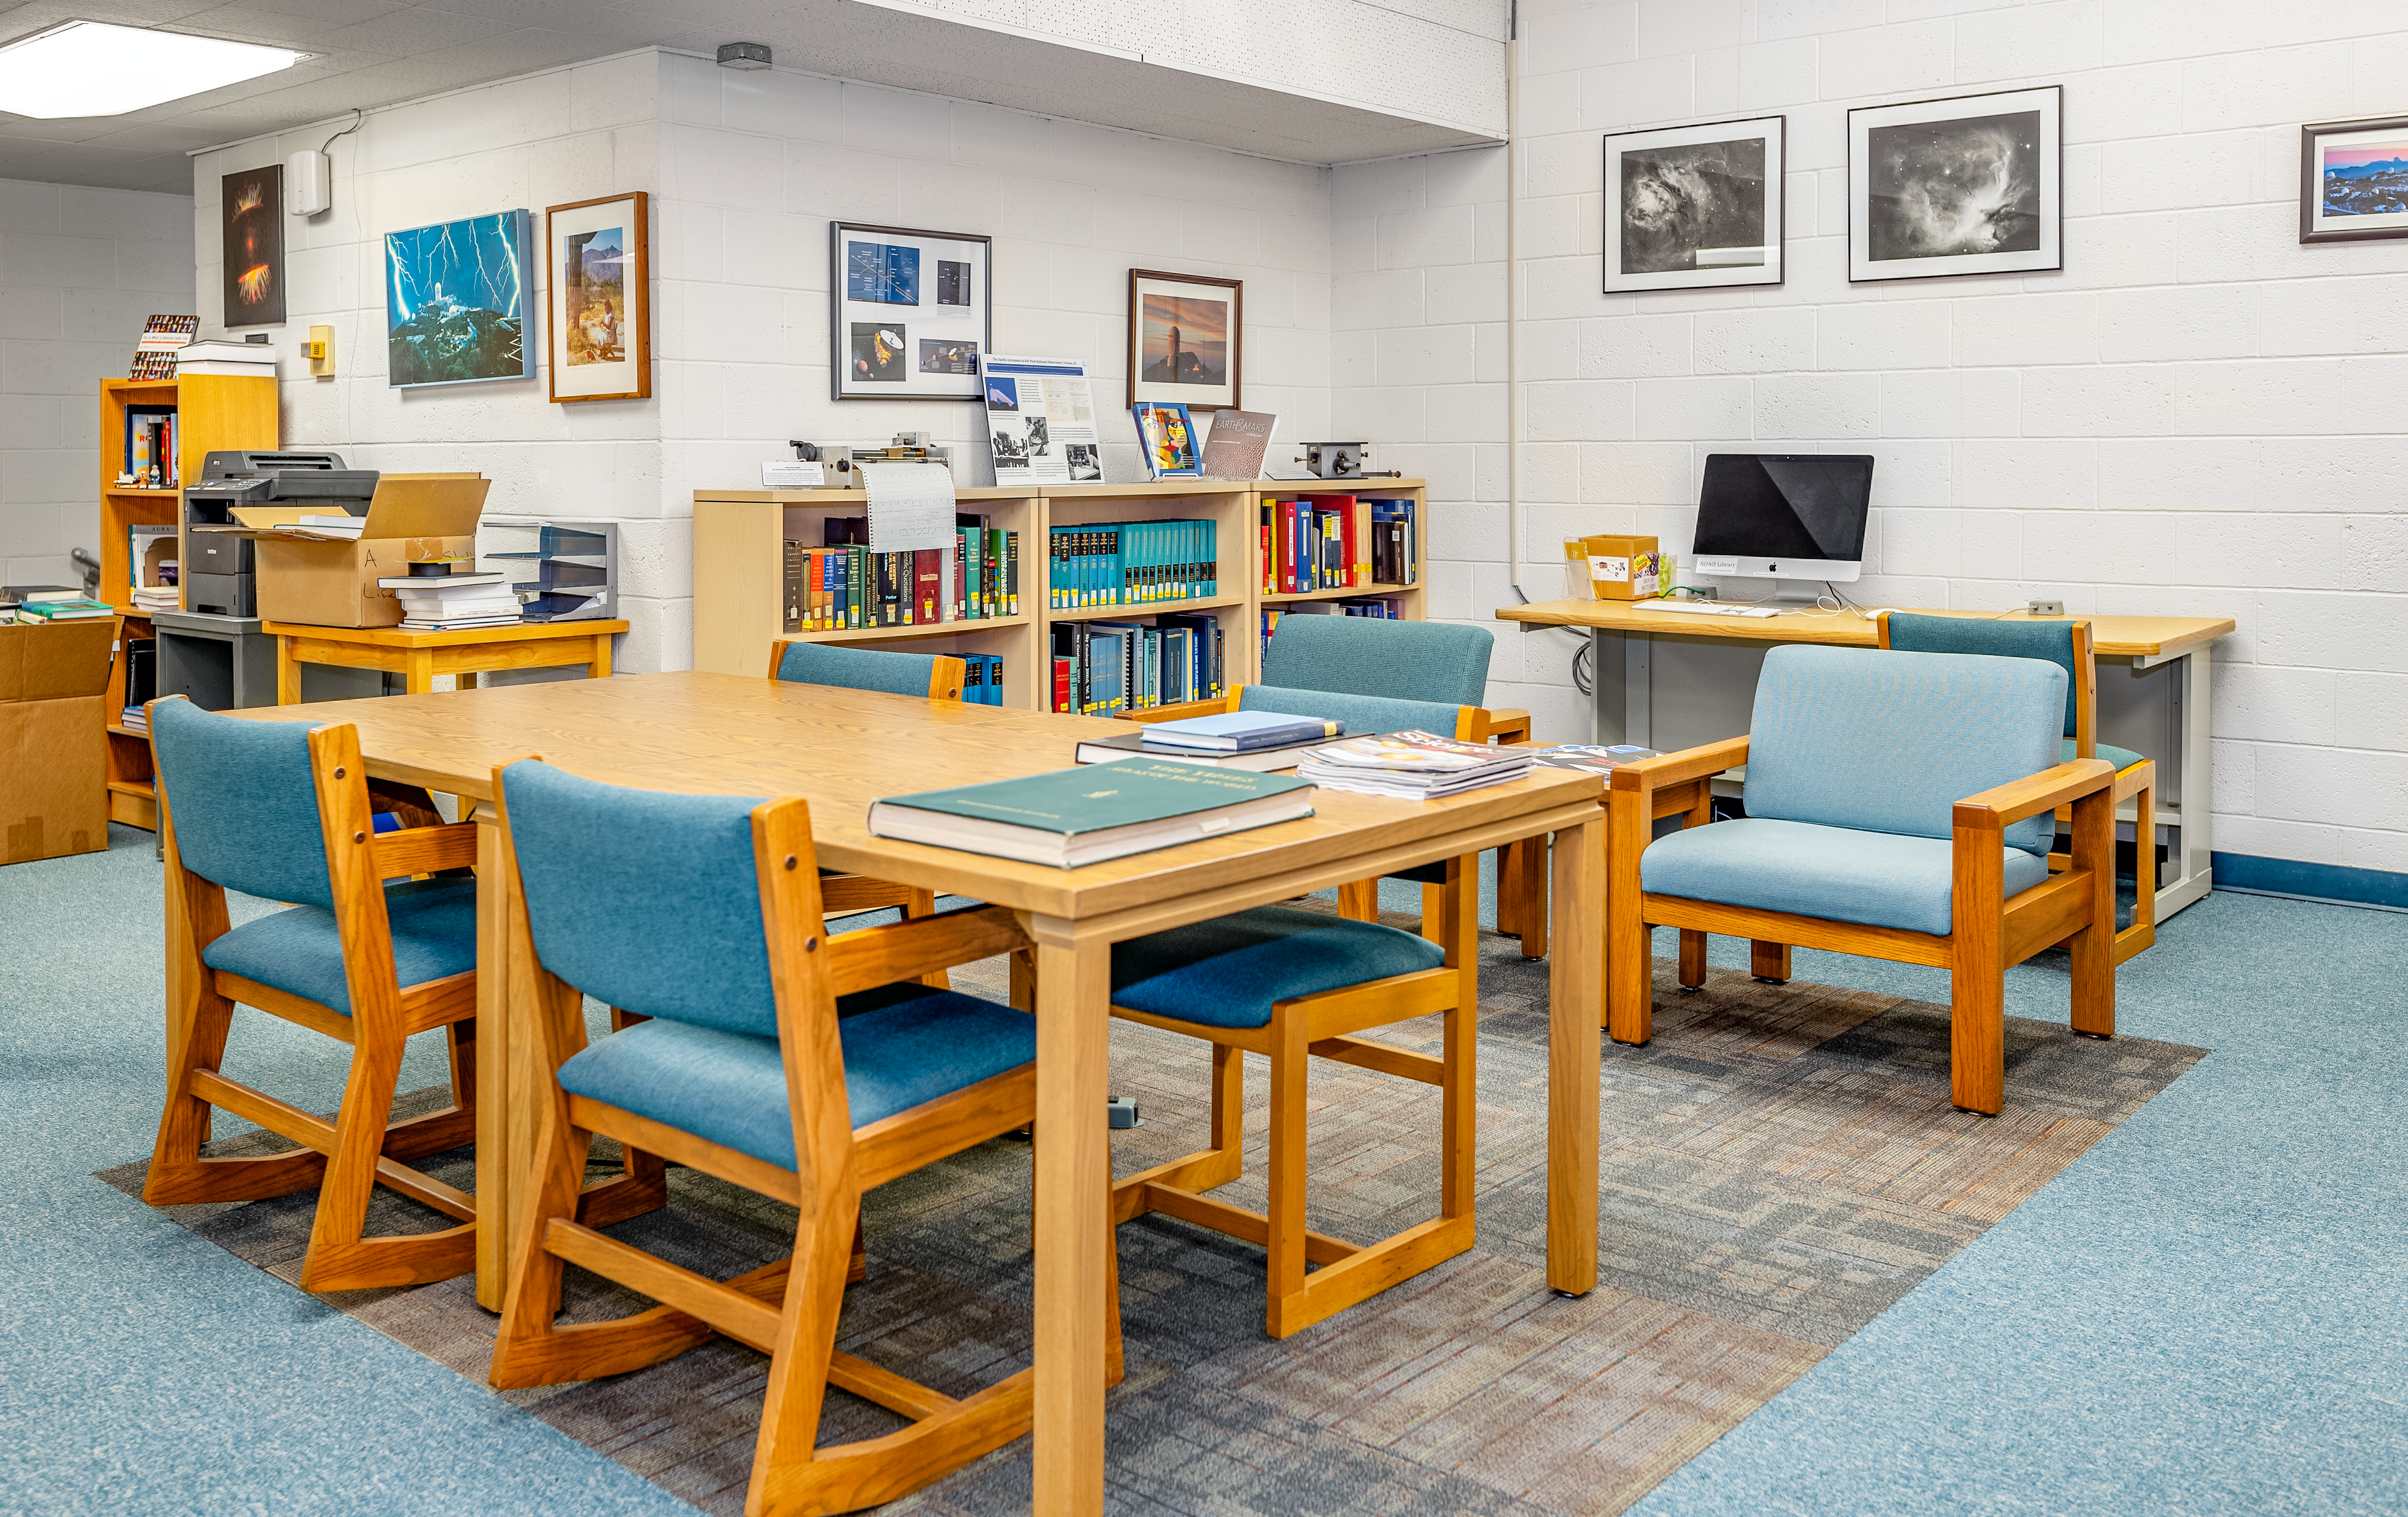

NOIRLab HQ Library

Inside the library at NOIRLab headquarters in Tucson, Arizona.

Credit: NOIRLab/NSF/AURA/T. Slovinský